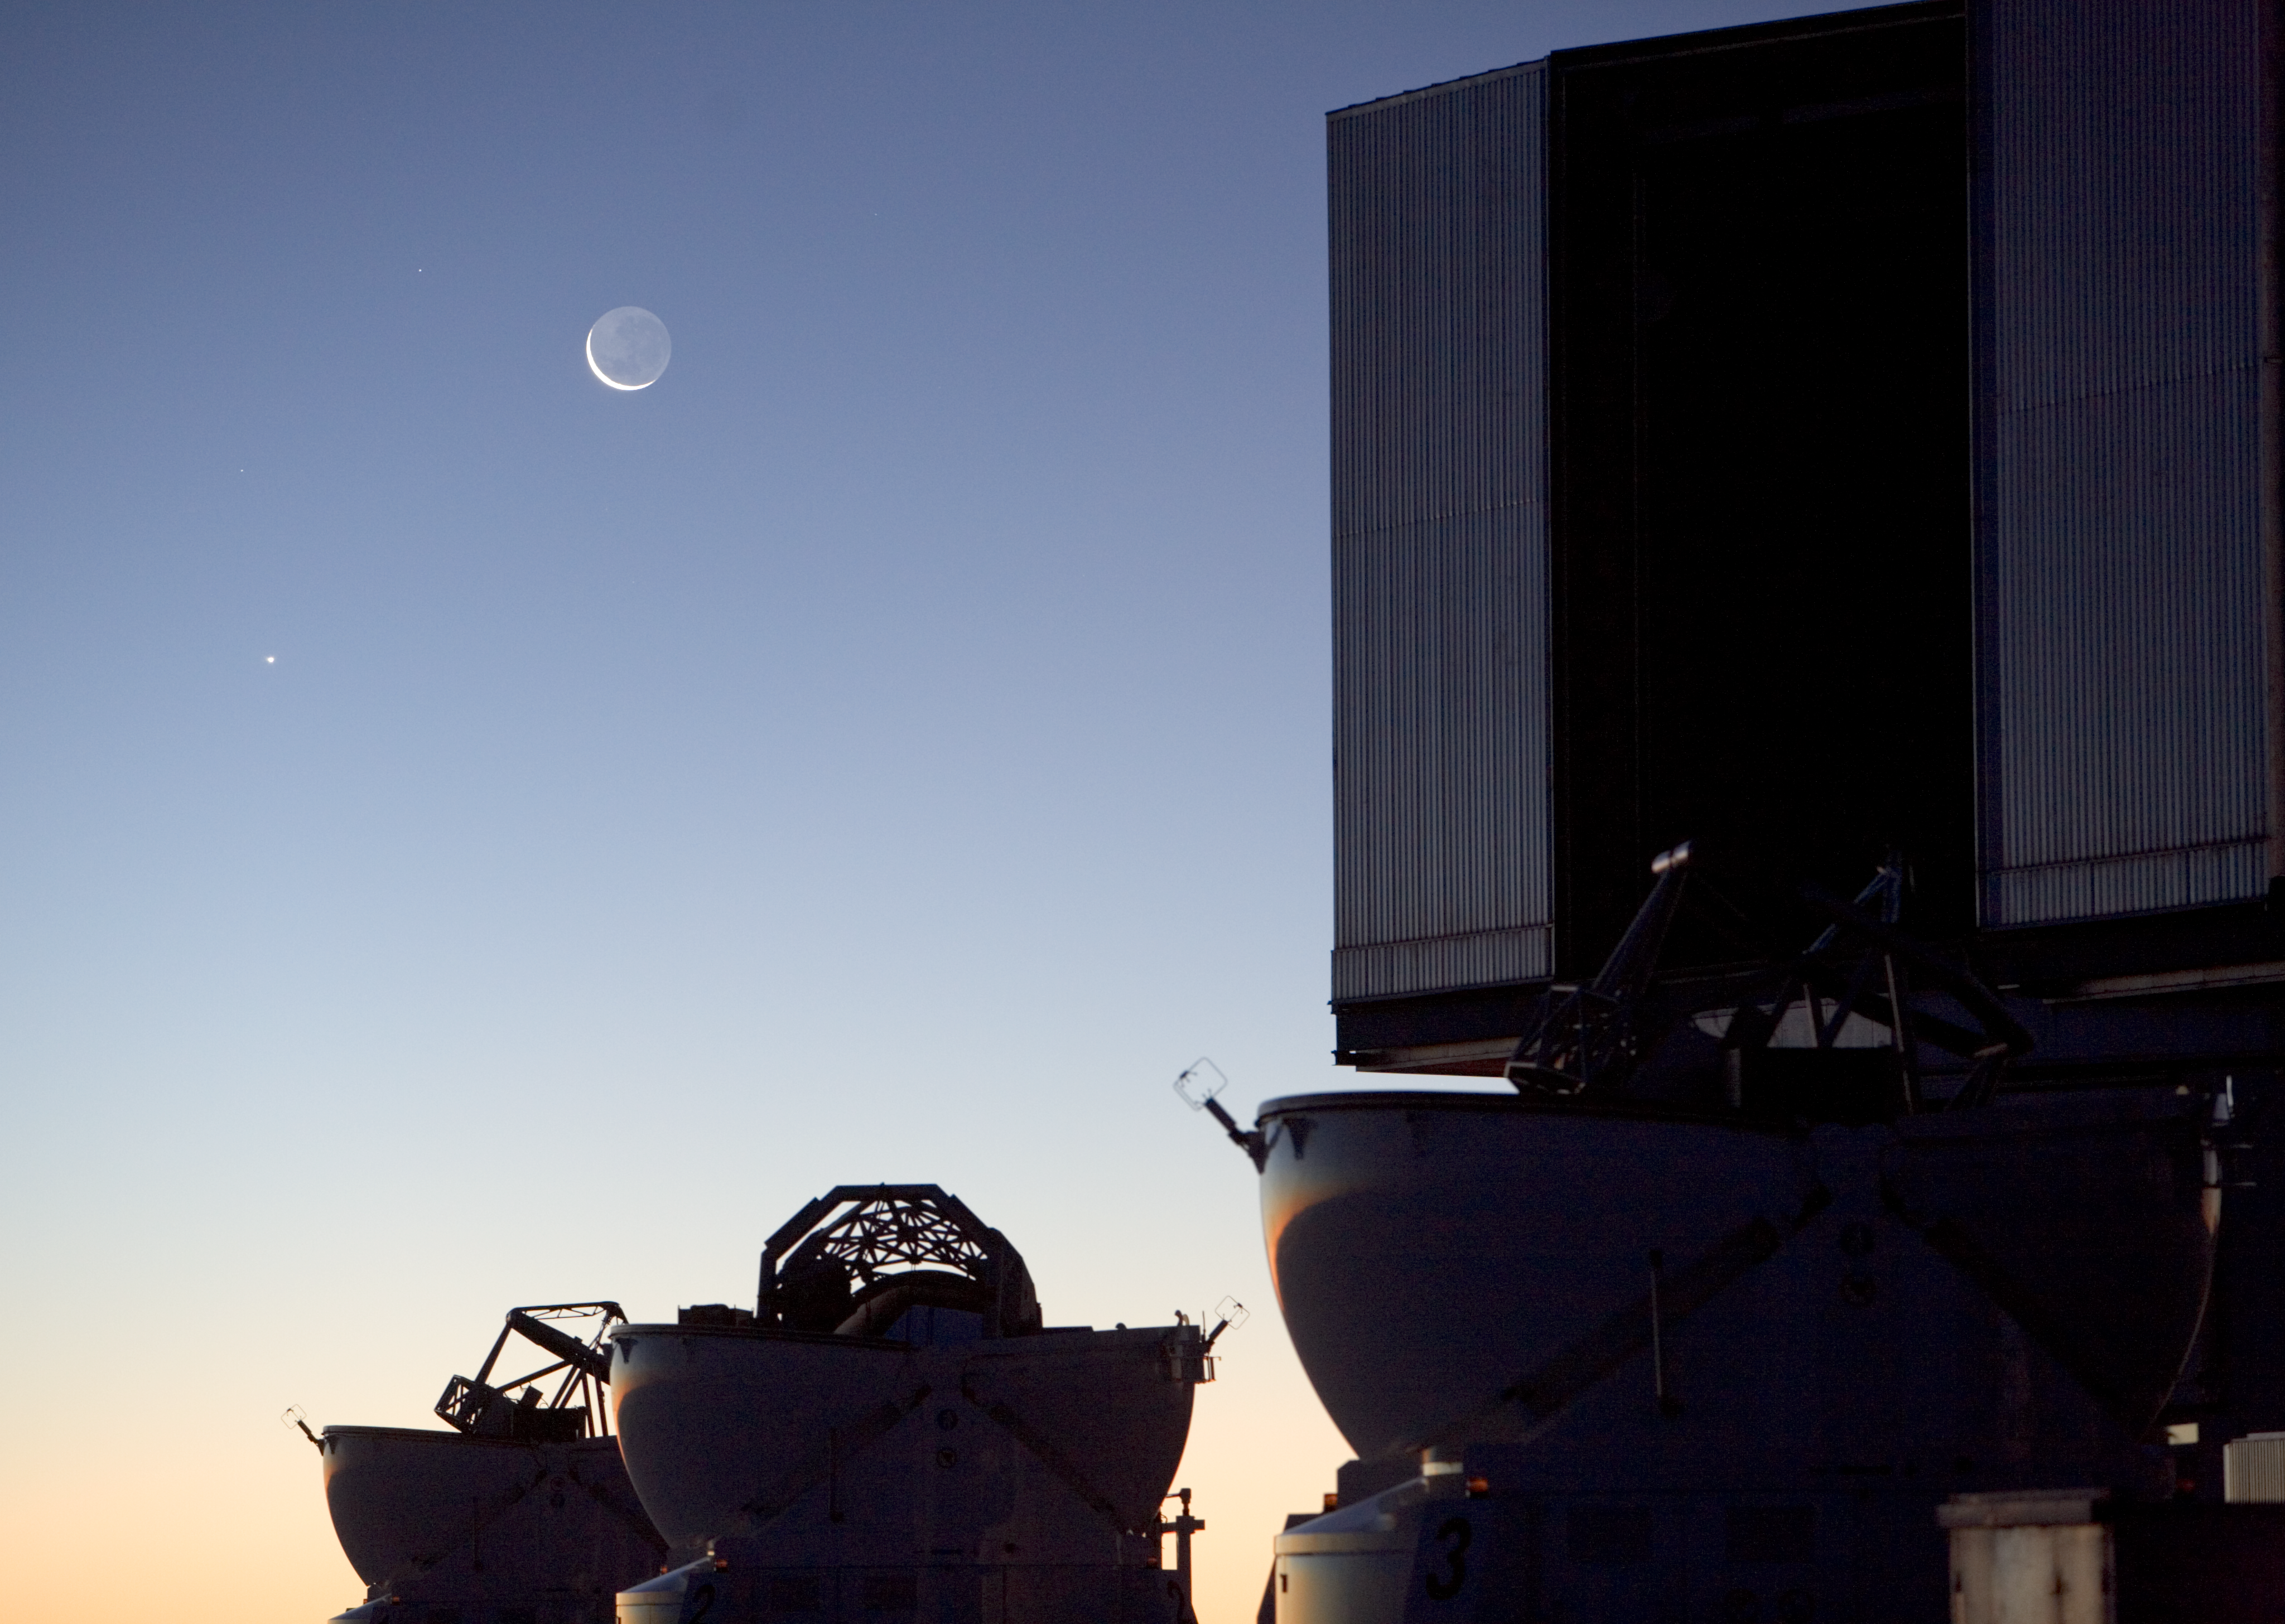

Moon and Venus seen from ESO's Paranal Observatory

An evening view of the Moon and Venus above three of the Auxiliary Telescopes and one of the four Unit Telescopes of the Very Large Telescope at ESO's Paranal Observatory in Chile. The entire disc of the Moon can be seen to be faintly shining in light reflected off the Earth, a phenomenon called earthshine.

Credit: ESO